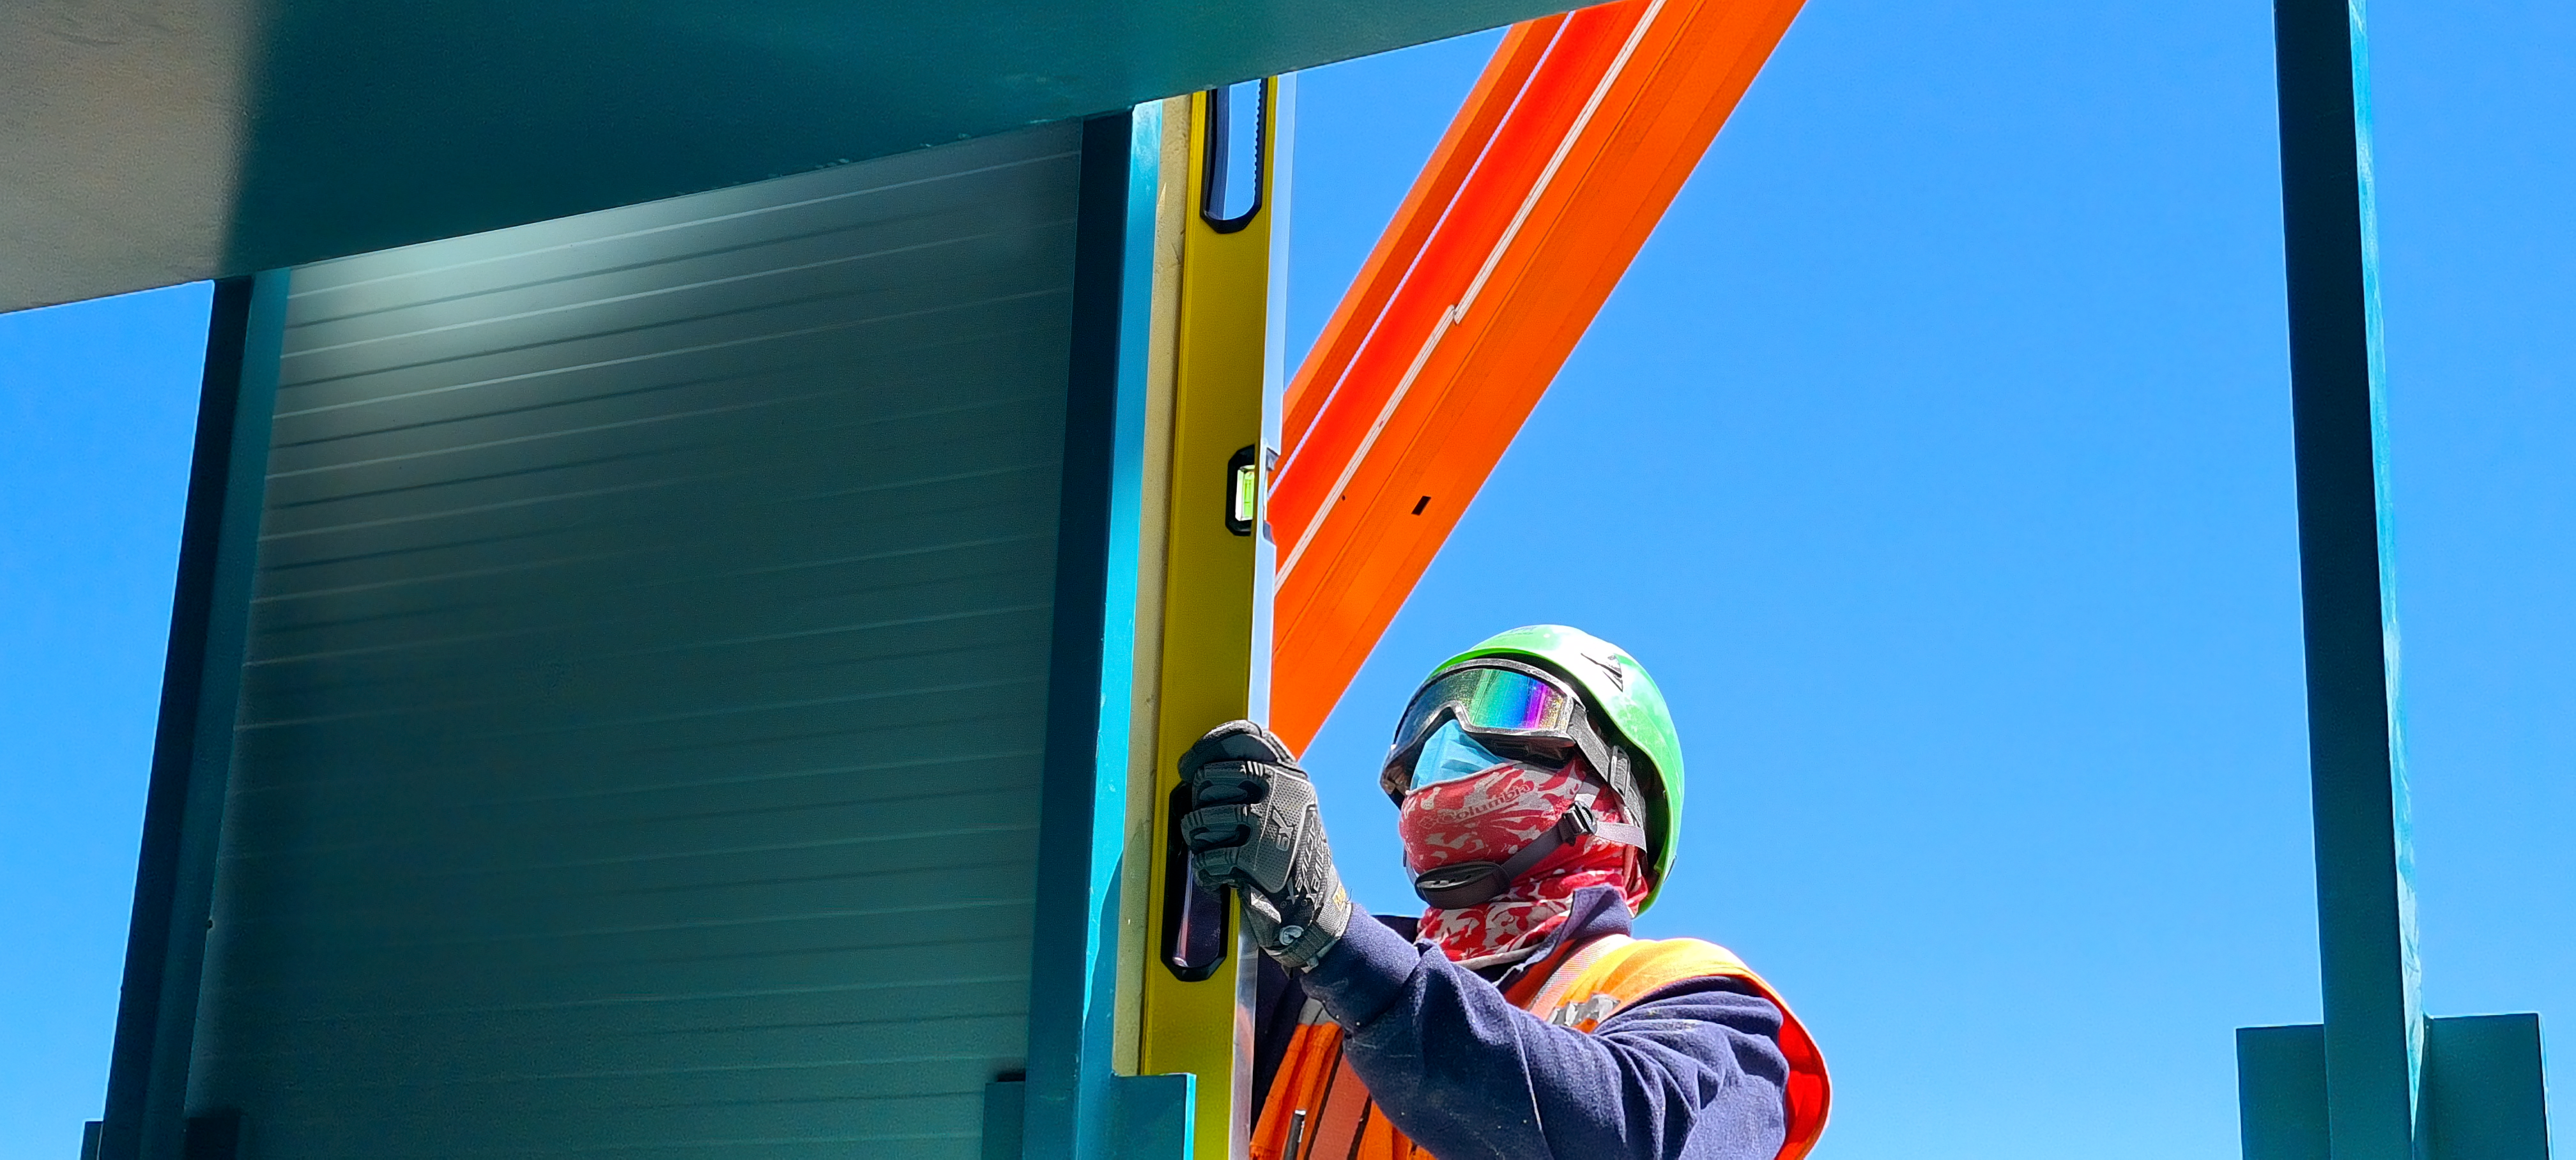

Construction on Rubin Observatory

Construction activity on Rubin Observatory on Cerro Pachón in Chile from March 2022.

Credit: RubinObs/NOIRLab/SLAC/NSF/DOE/AURA